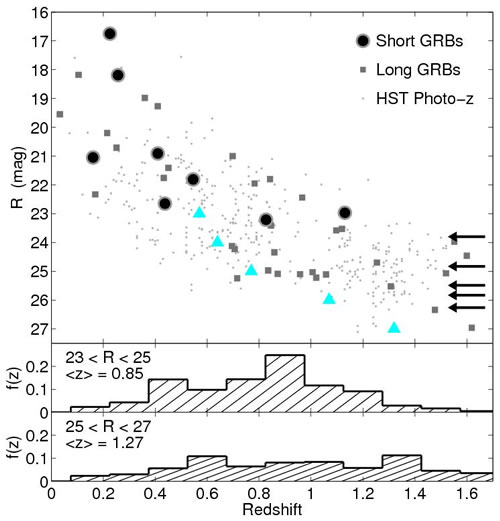

Host galaxy R magnitudes plotted versus redshift for short GRBs

Host galaxy R magnitudes plotted versus redshift for short GRBs (solid black circles, arrows), long GRBs (gray squares), and galaxies in the HST/ACS Early Release Observation fields VV 29 and NGC 4676. In all samples a trend of increasing apparent magnitude with redshift is seen. The clear magnitude–redshift relation for short GRBs suggests that the faint host galaxies discussed in this paper are located at z ~ 1.

Credit: International Gemini Observatory/NOIRLab/NSF/AURA